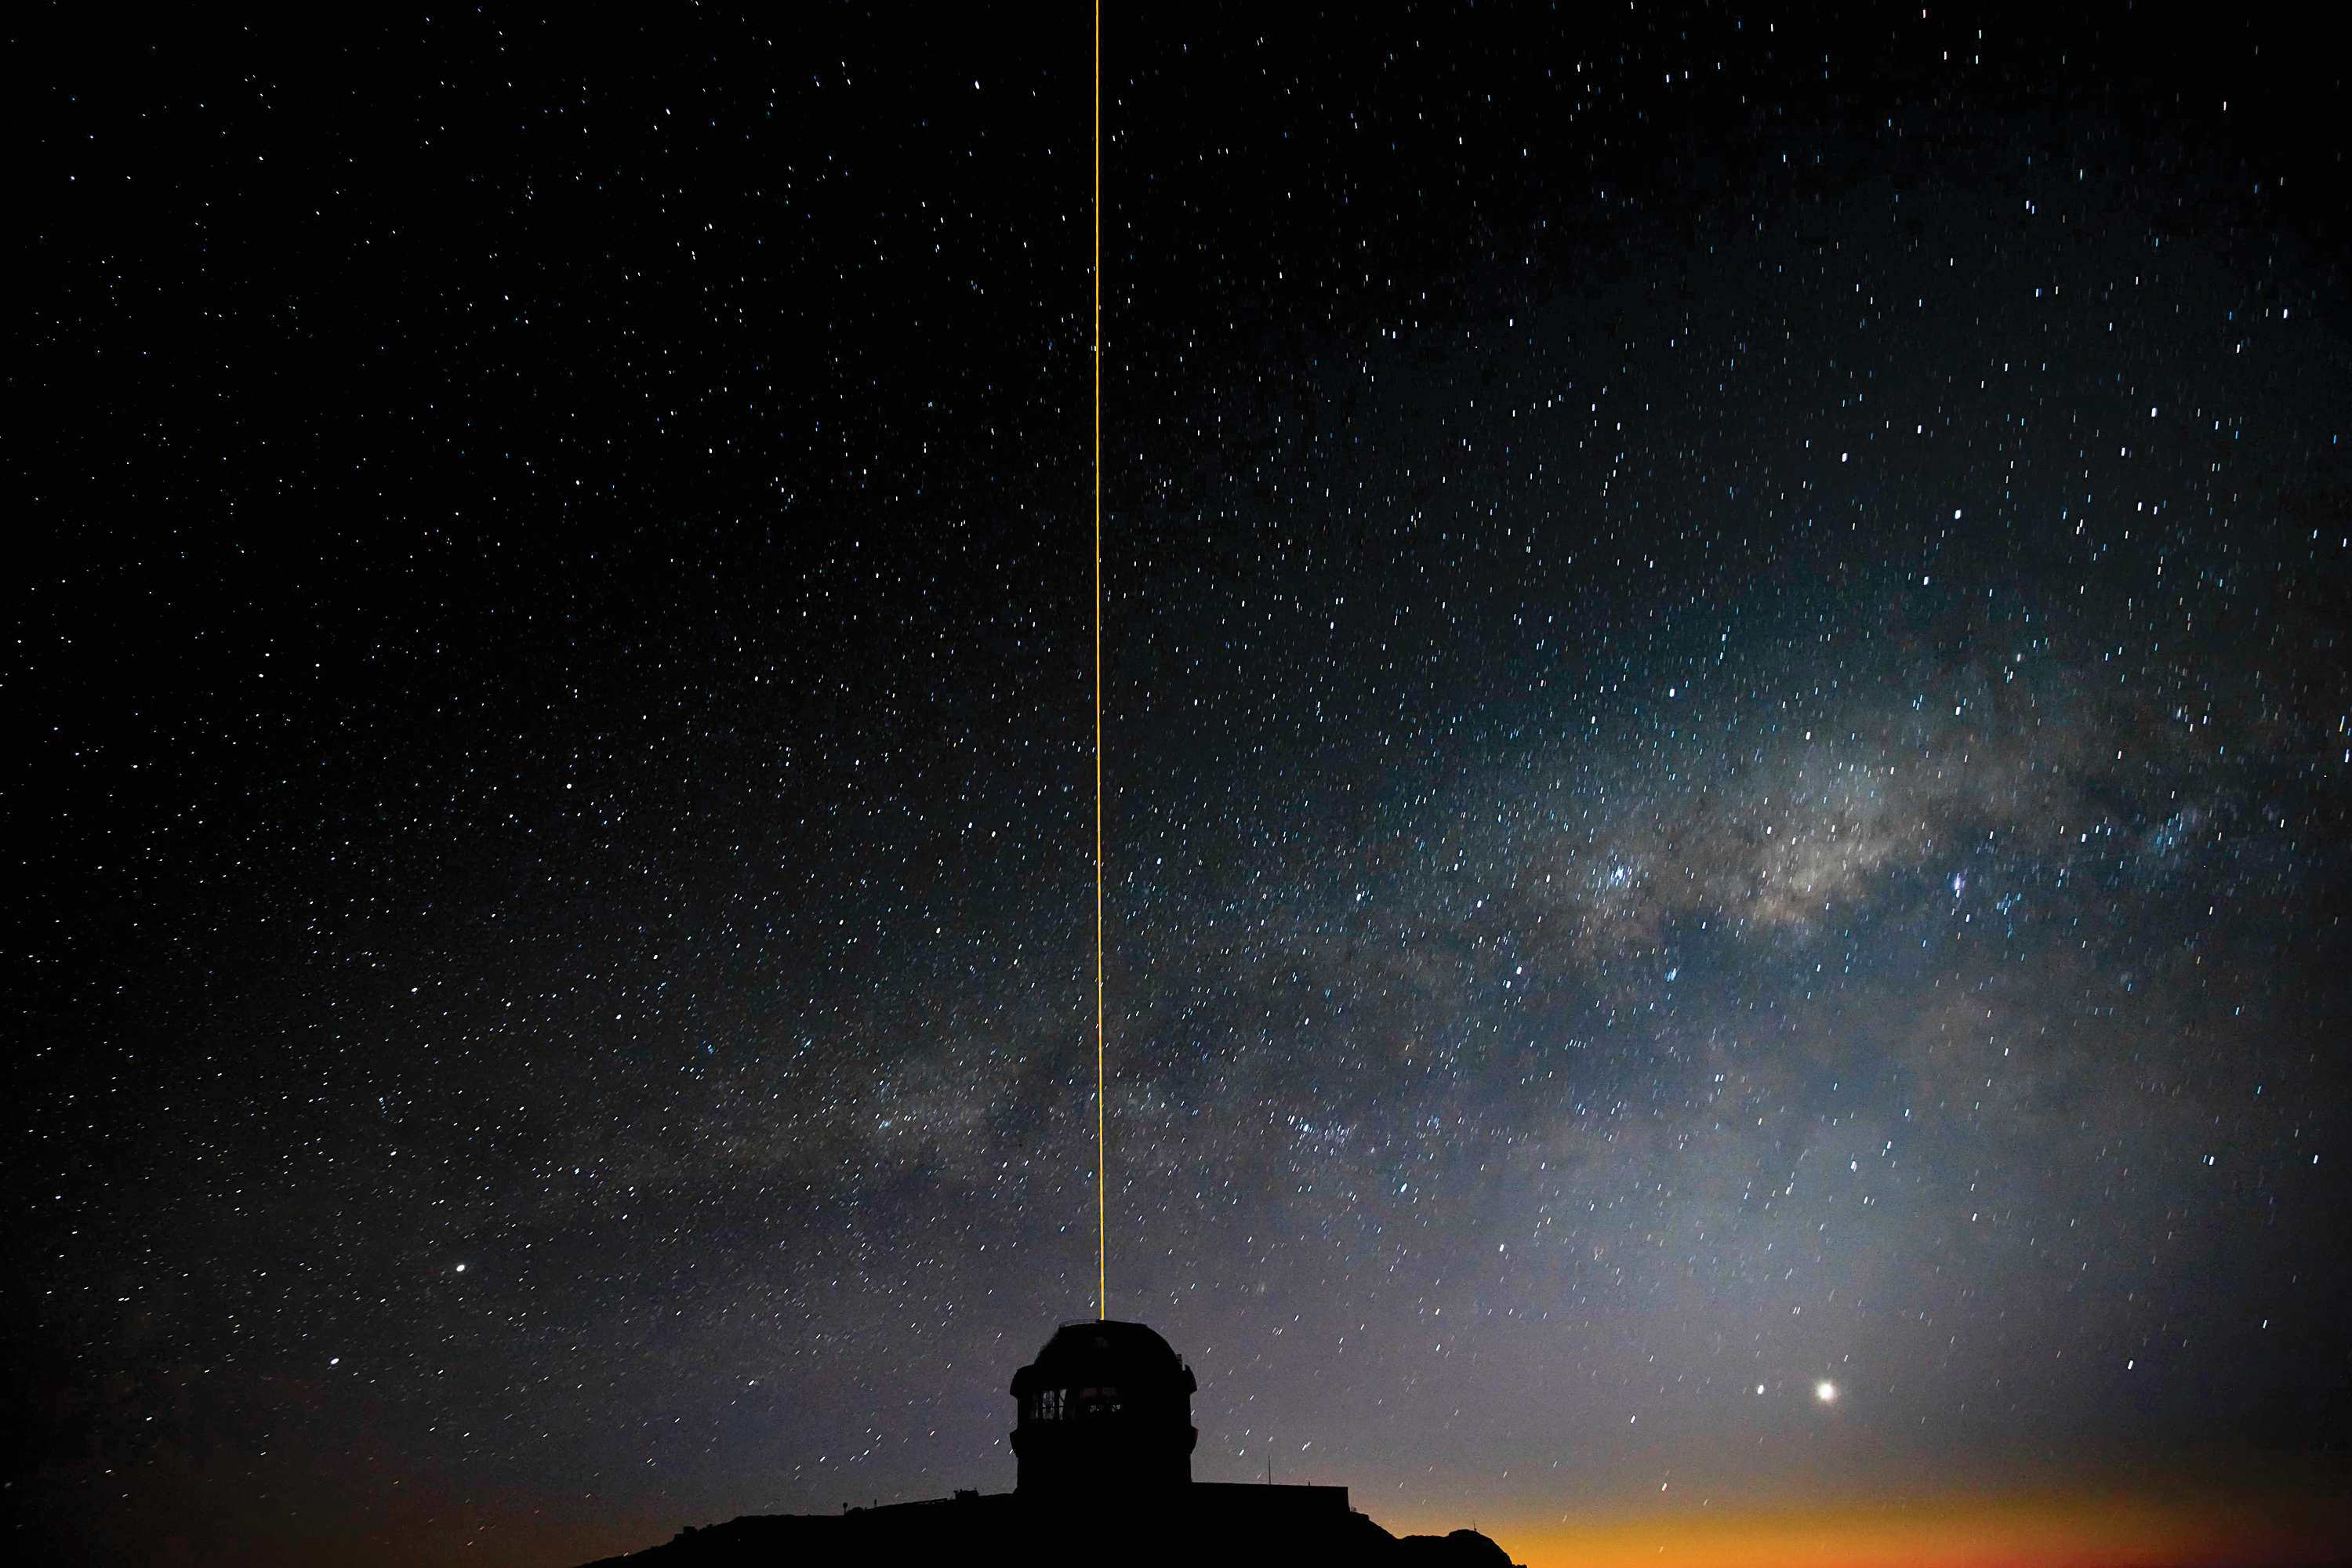

Astronomers Celebrate “Celestial Pollution” From Perseid Meteor Shower

The Gemini South GeMS laser propagates into the night sky as the Milky Way rises during GeMS/GSAOI System Verification observations.

Credit: Gemini Observatory/AURA